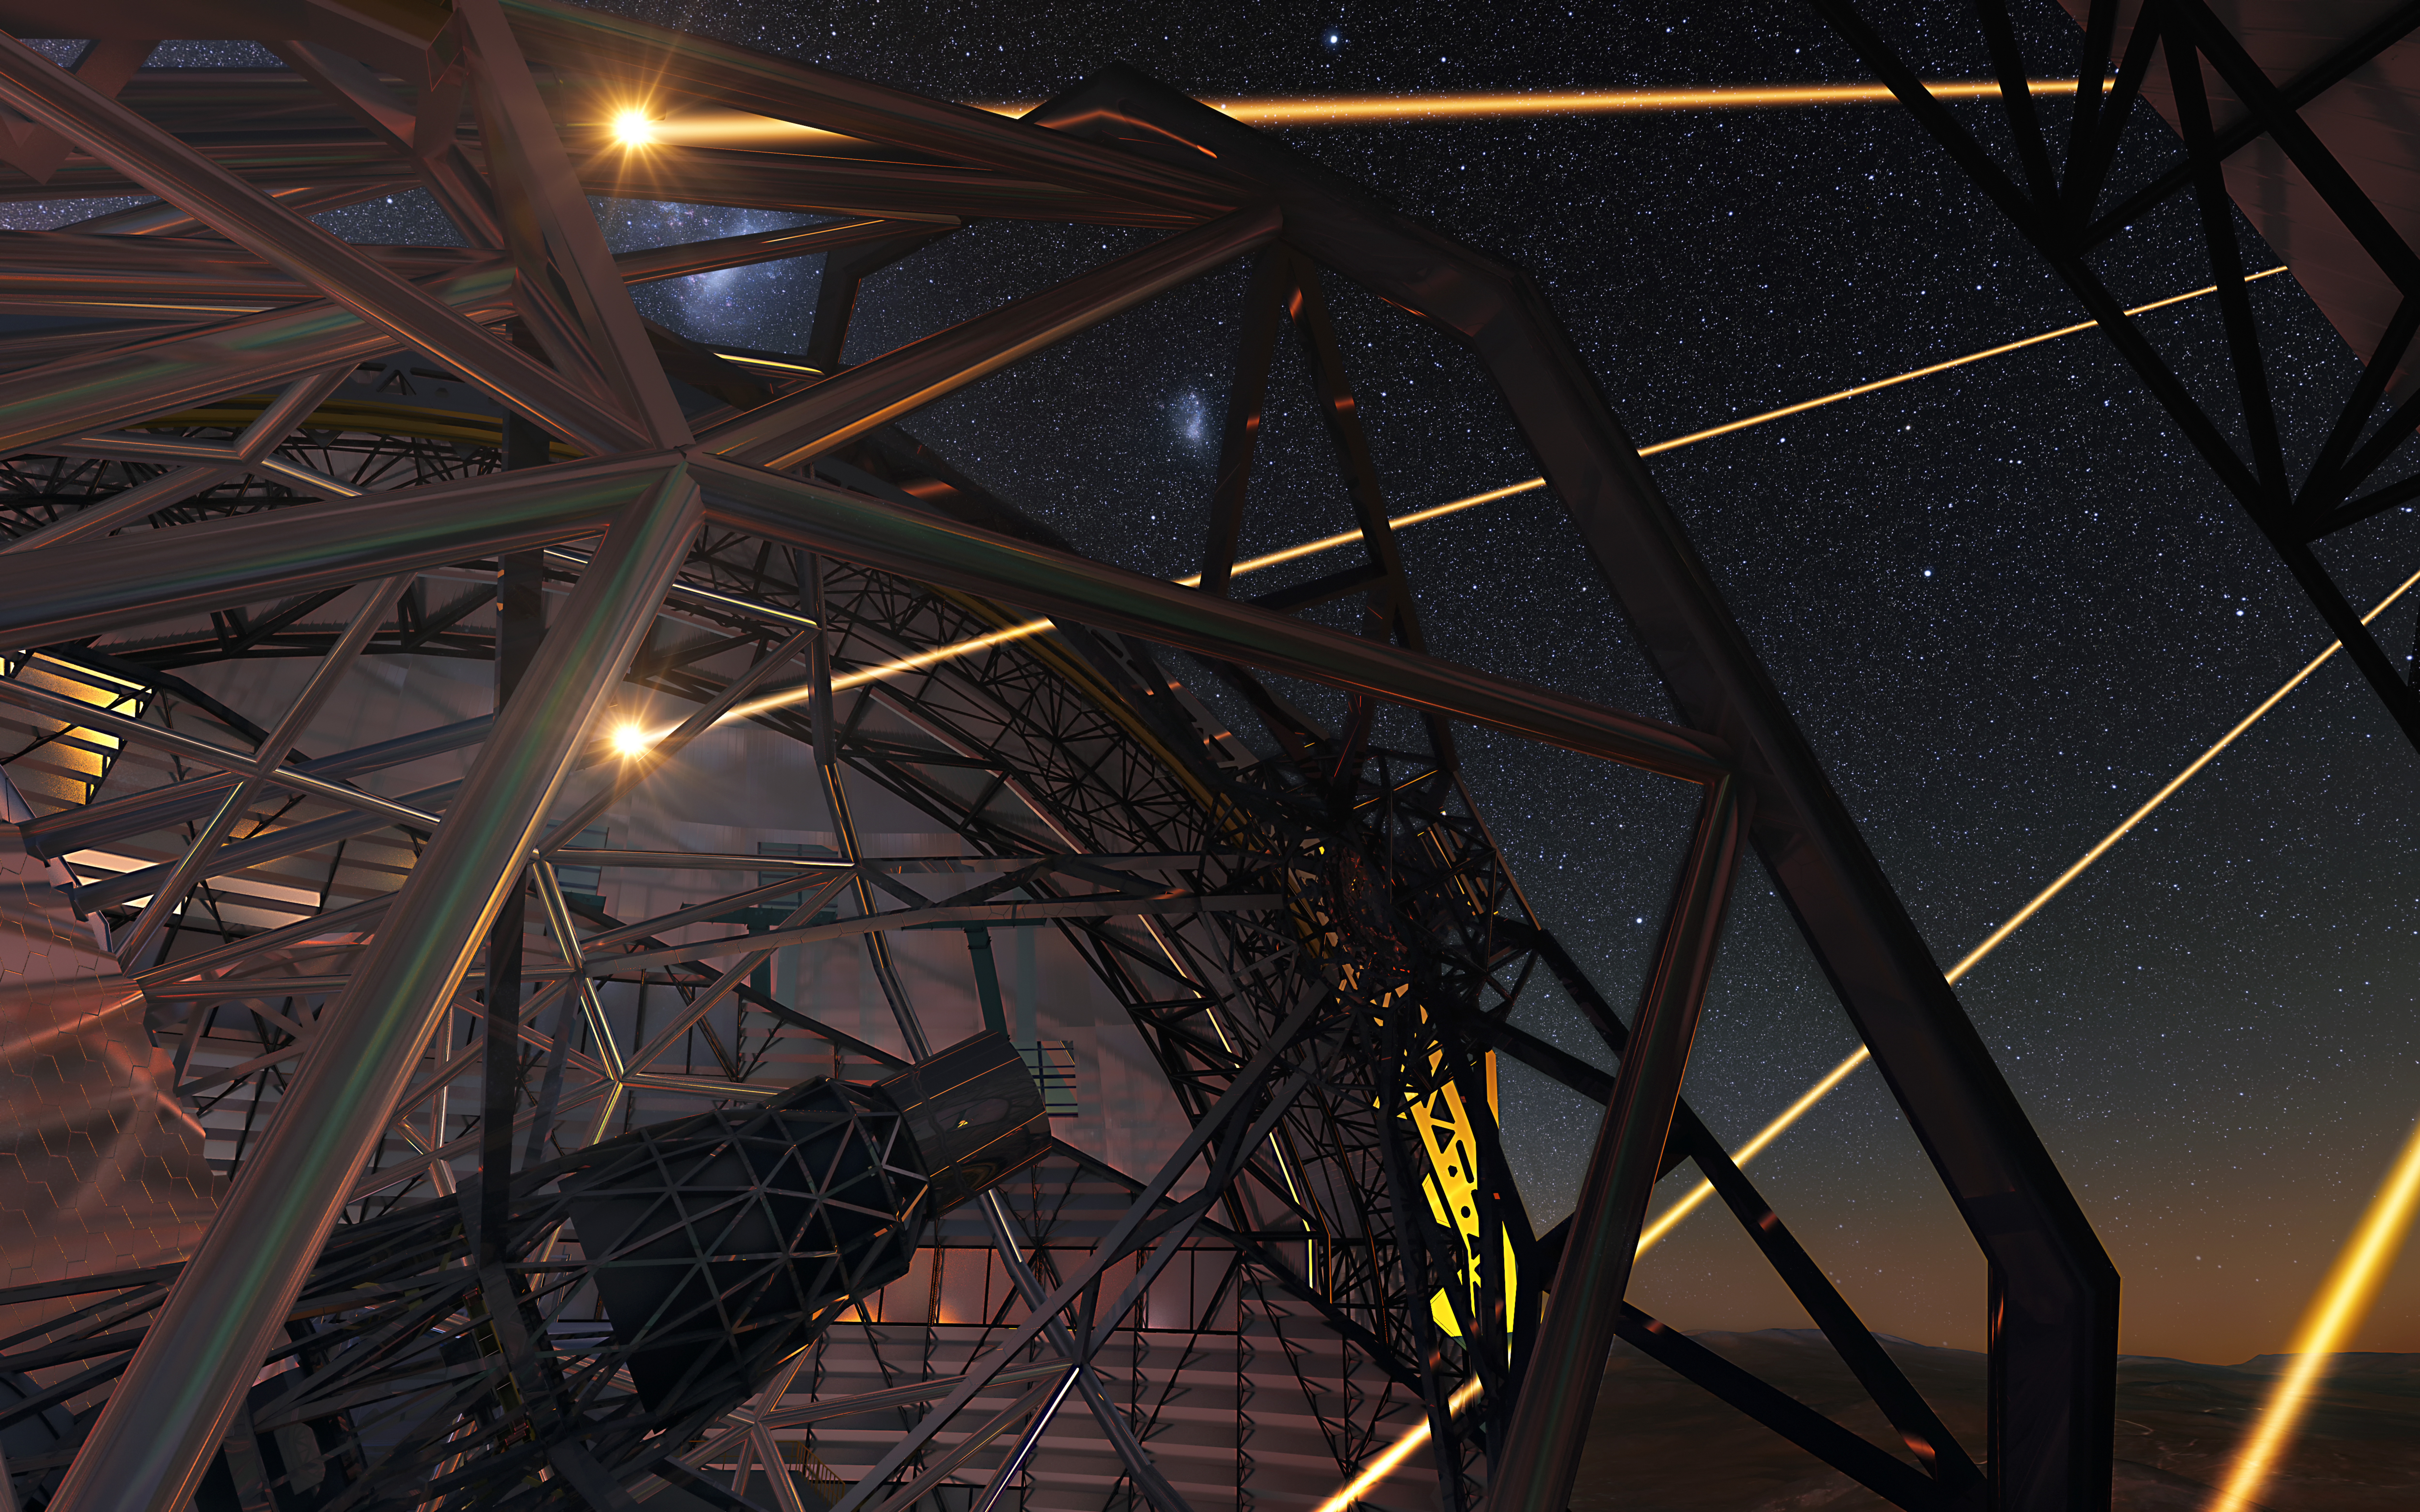

Artist’s impression of the Extremely Large Telescope deploying lasers for adaptive optics

The ELT will make extensive use of adaptive optics to achieve images of remarkable sharpness. In this artist’s view the future 39-metre telescope is shown using lasers to create artificial stars high in the atmosphere. These are used as part of the telescope’s sophisticated adaptive optics system to remove much of the blurring effect of the Earth’s atmosphere.

Credit: ESO/L. Calçada/N. Risinger (skysurvey.org)